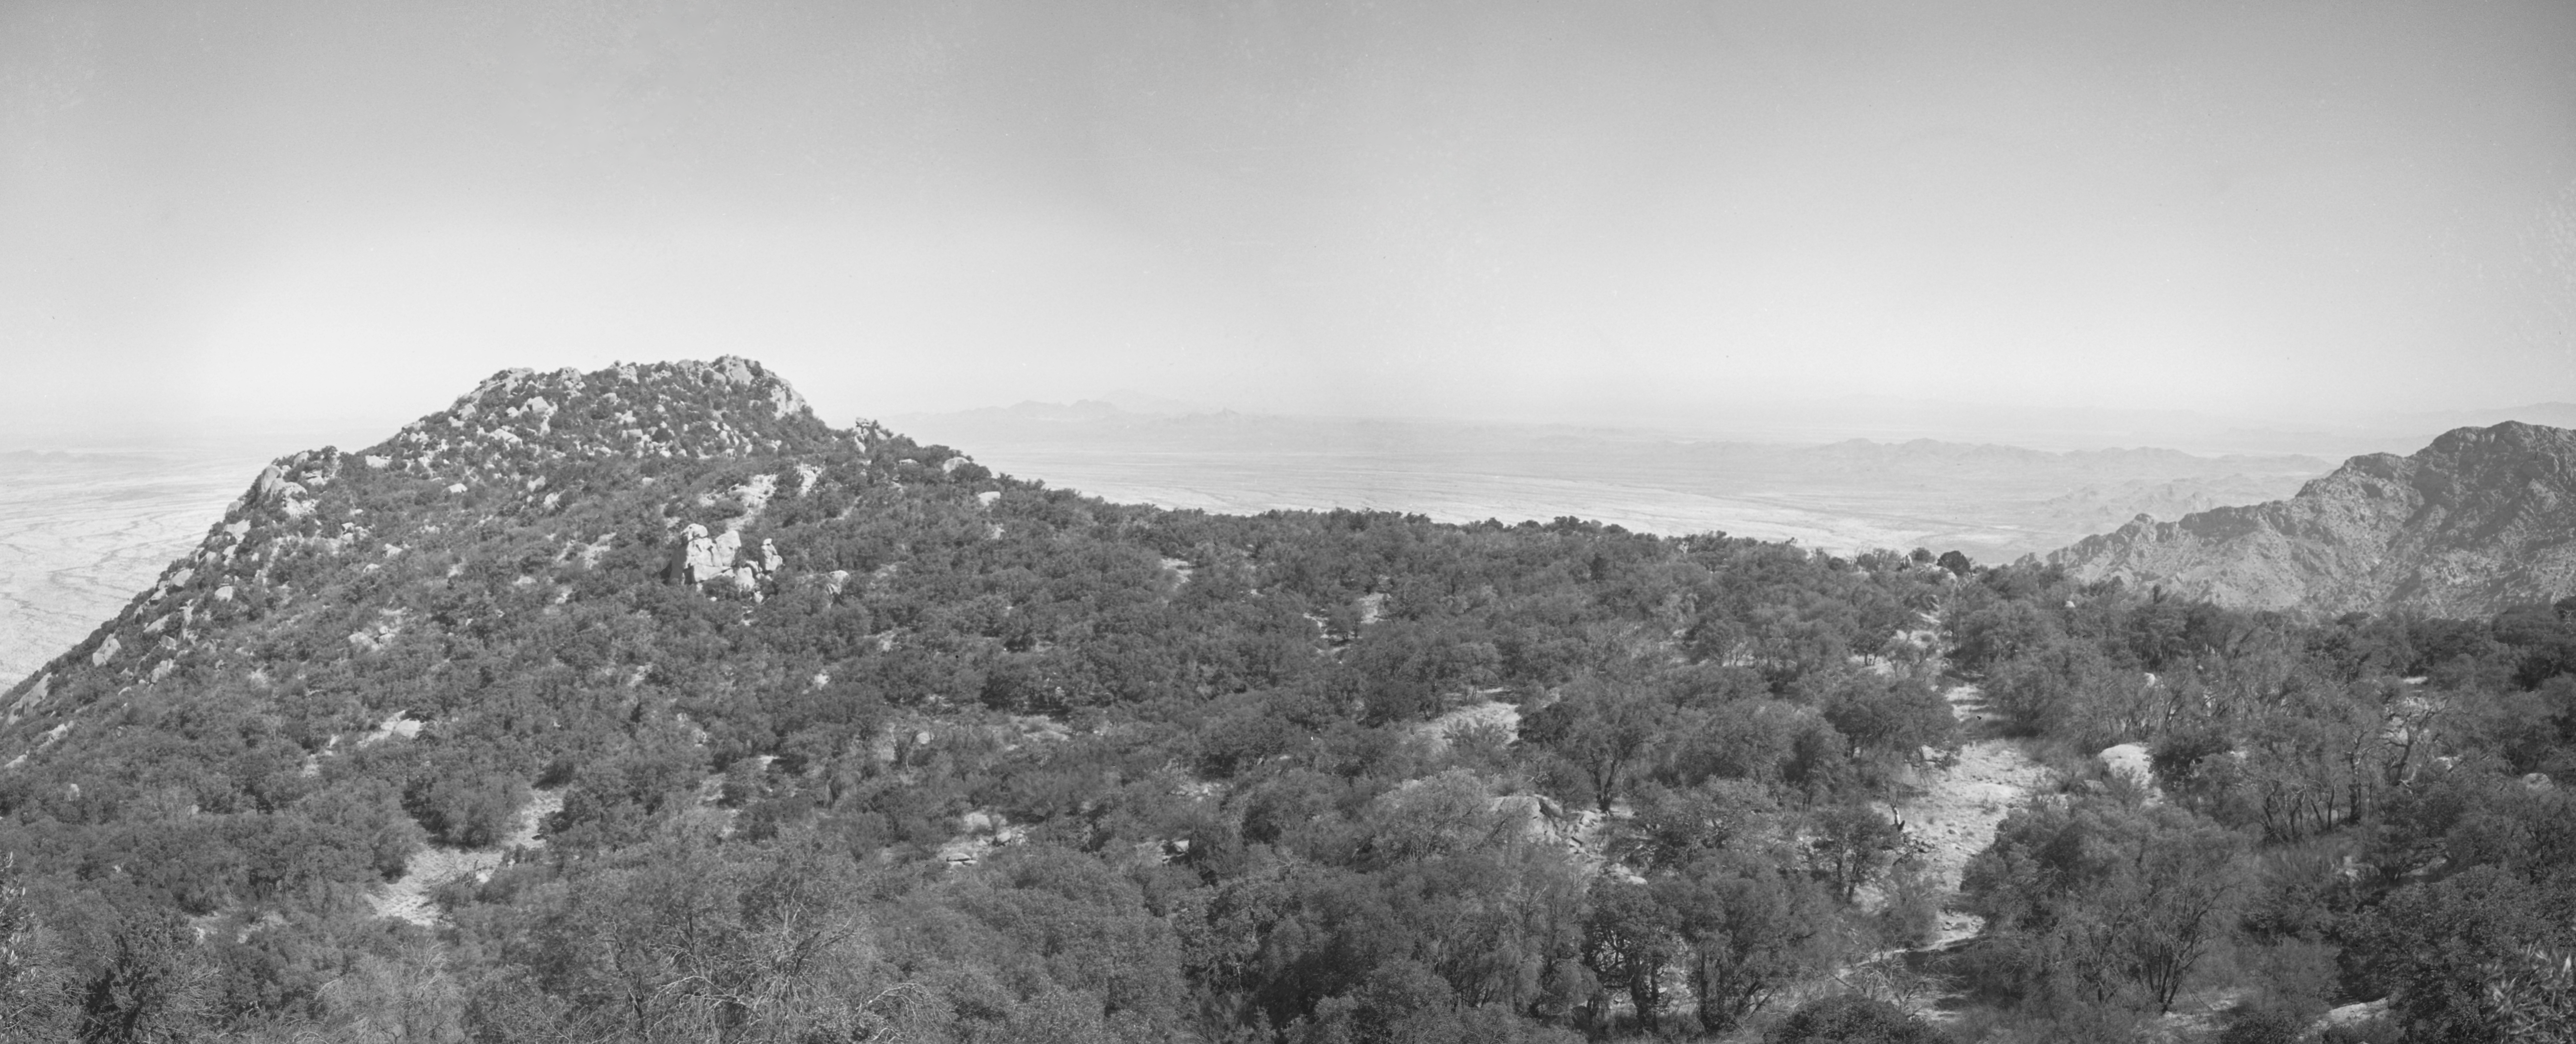

KPNO Site Survey, 1958

This image is stored at NOIRLab Headquarters in Tucson, Arizona. For the original negative of this image, see KPNO Negatives envelope 137-138. It was captured around 1958.

This image is from the site surveys done to find the optimal location for a ground-based observatory in the late 1950s. It was captured from the top of Kitt Peak.

This image is part of NSF NOIRLab’s historical archives.

Credit: KPNO/NOIRLab/NSF/AURA